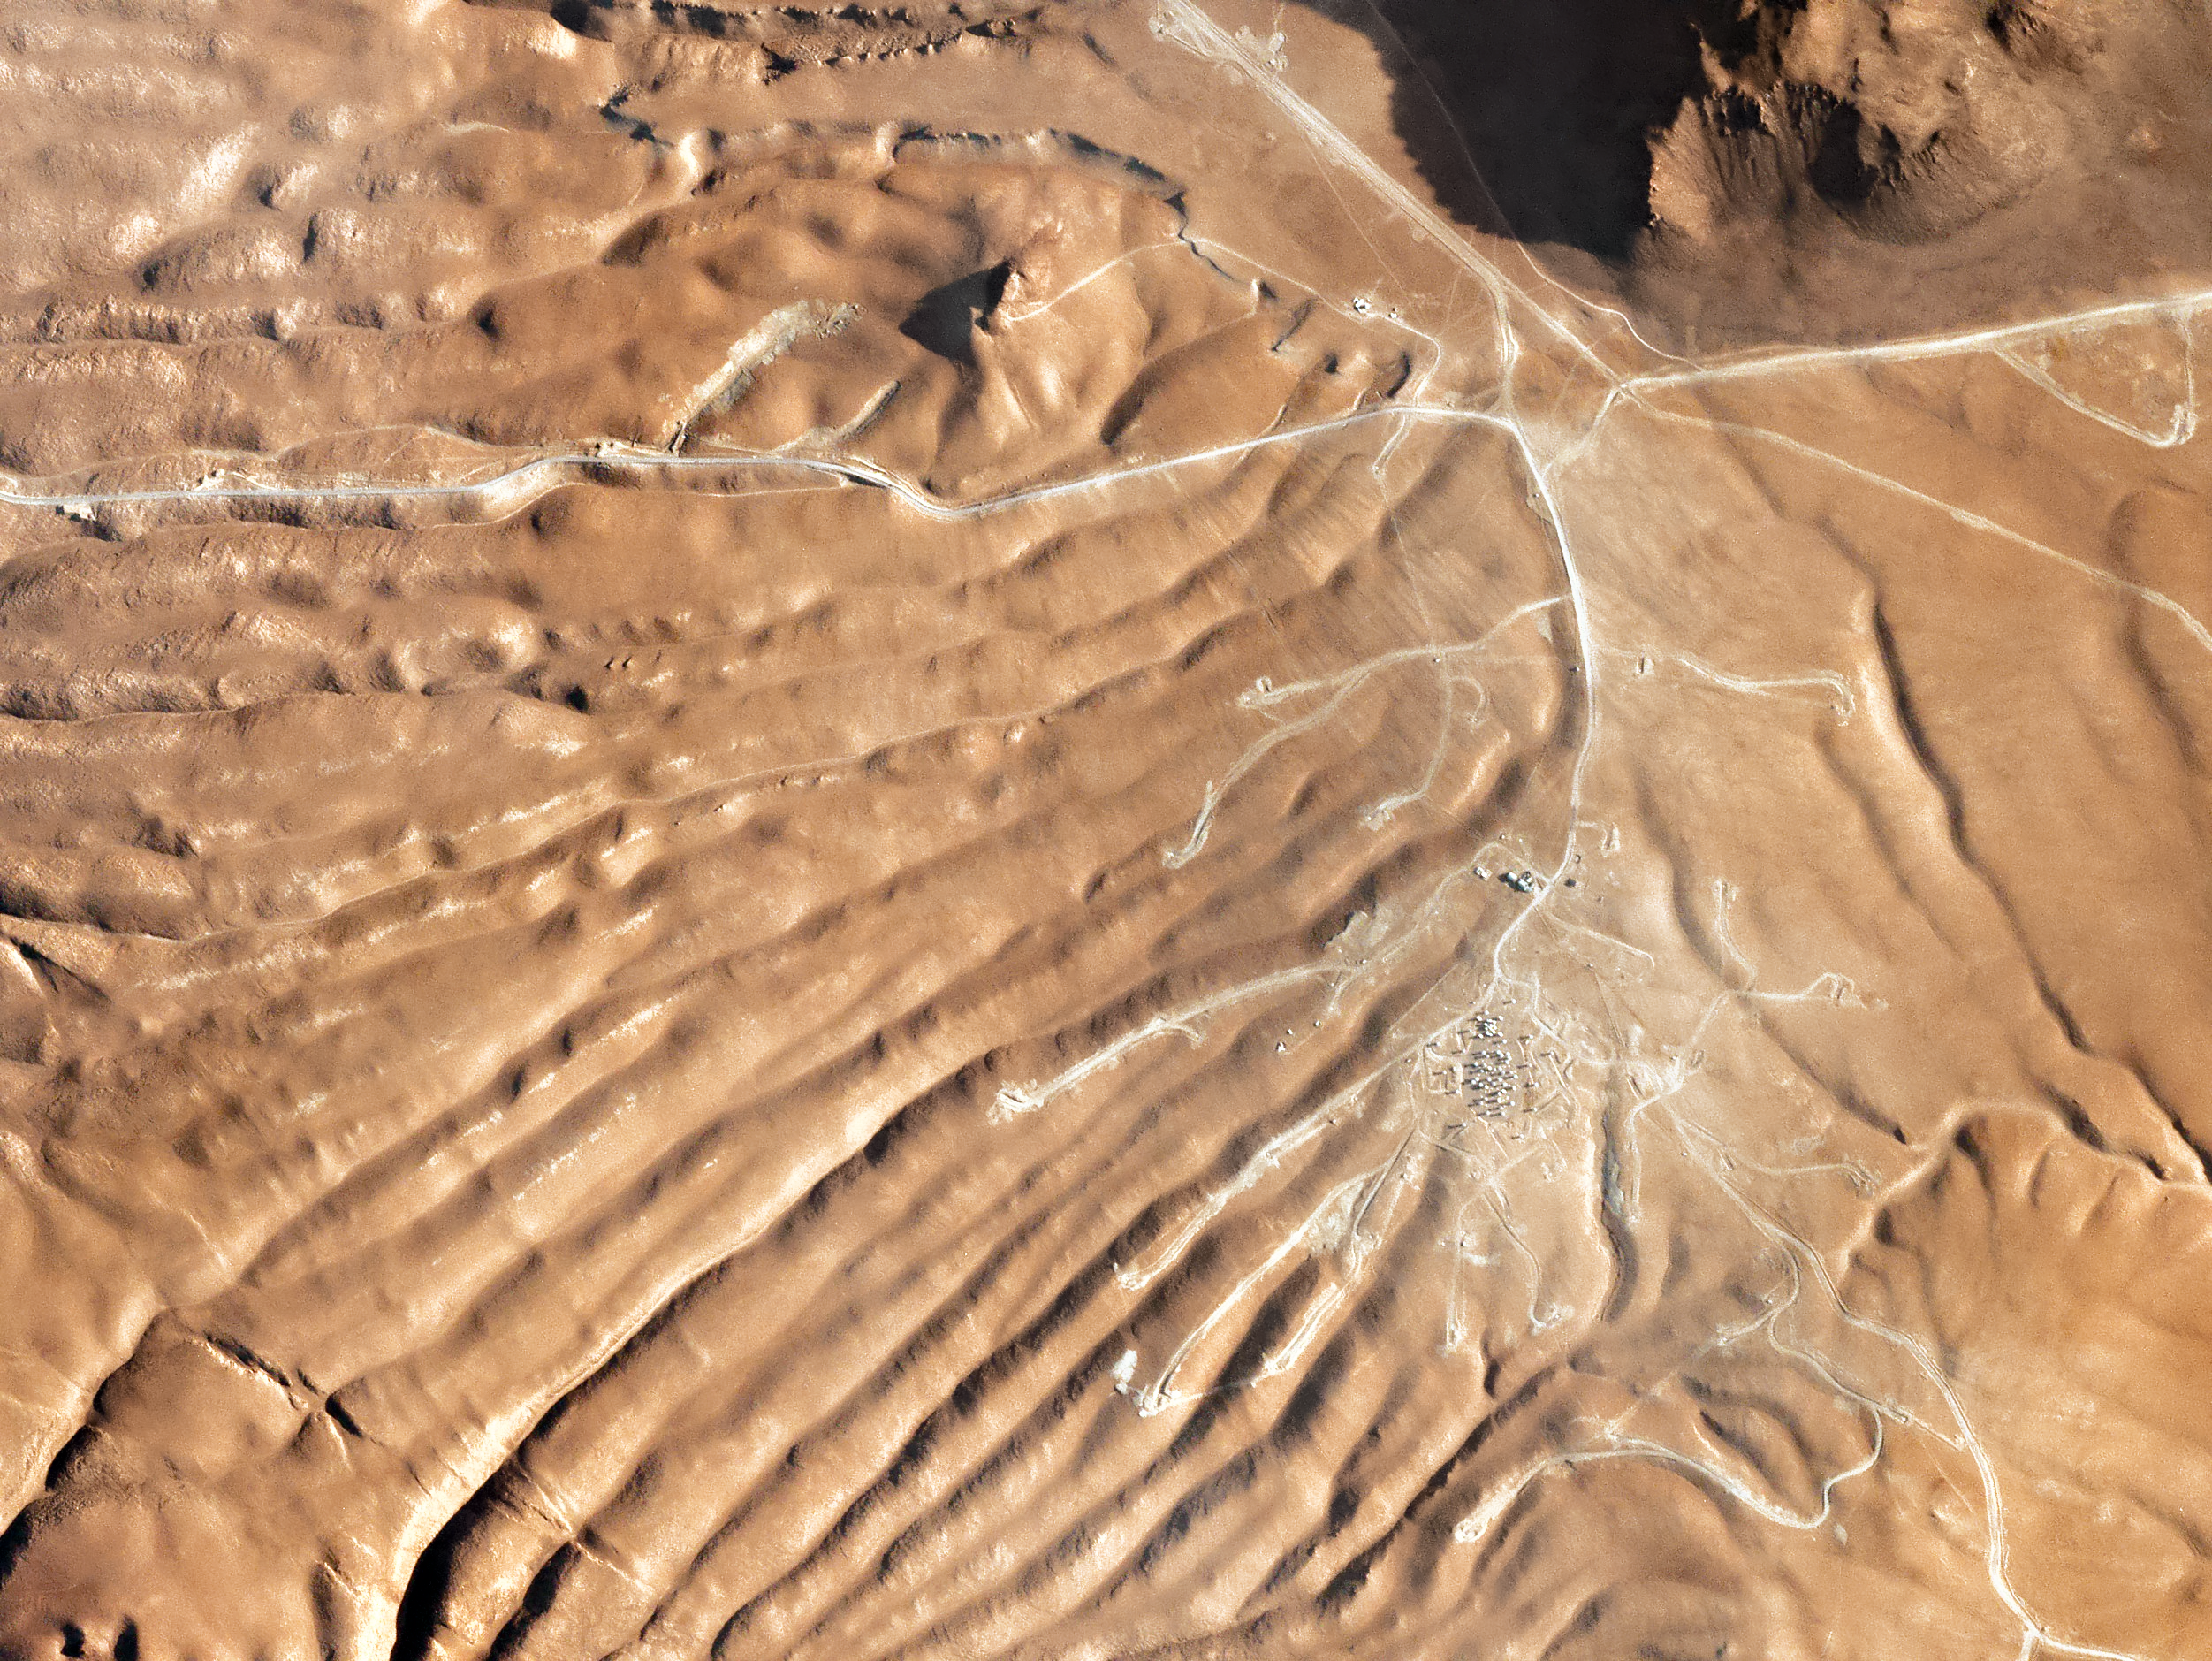

Mars on Earth

This rugged, wrinkled landscape may resemble Mars, but it is in fact much closer to home — this patch of rippled terrain is a northern region of the Chilean Atacama Desert, home to many of ESO’s world-leading telescopes and observatories.

The distinctly otherworldly appearance of the desert has not gone unnoticed; this part of the world is actually used as an “analogue site” for Mars! Scientists visit the Atacama to explore: soil composition and texture; potential similarities in surface geology and features; limitations for past biological activity (including whether such locations may, or may once have been, friendly to extremophile life); weather conditions; aridity and more. Perhaps most importantly, sites like the Atacama can help us to prepare for both in-progress and planned space missions (manned and unmanned alike) by providing a suitable environment in which to test equipment, manoeuvres, and mission plans.

Visible just below right of centre in this image is a cluster of manmade structures — this is the world's largest ground-based facility for observations in the millimetre and submillimetre wavelength regime (perfect for viewing the cooler parts of the Universe). ALMA is located on the Chajnantor Plateau at an altitude of some 5000 metres.

Credit: Planet Labs Inc. (CC BY-SA 4.0)